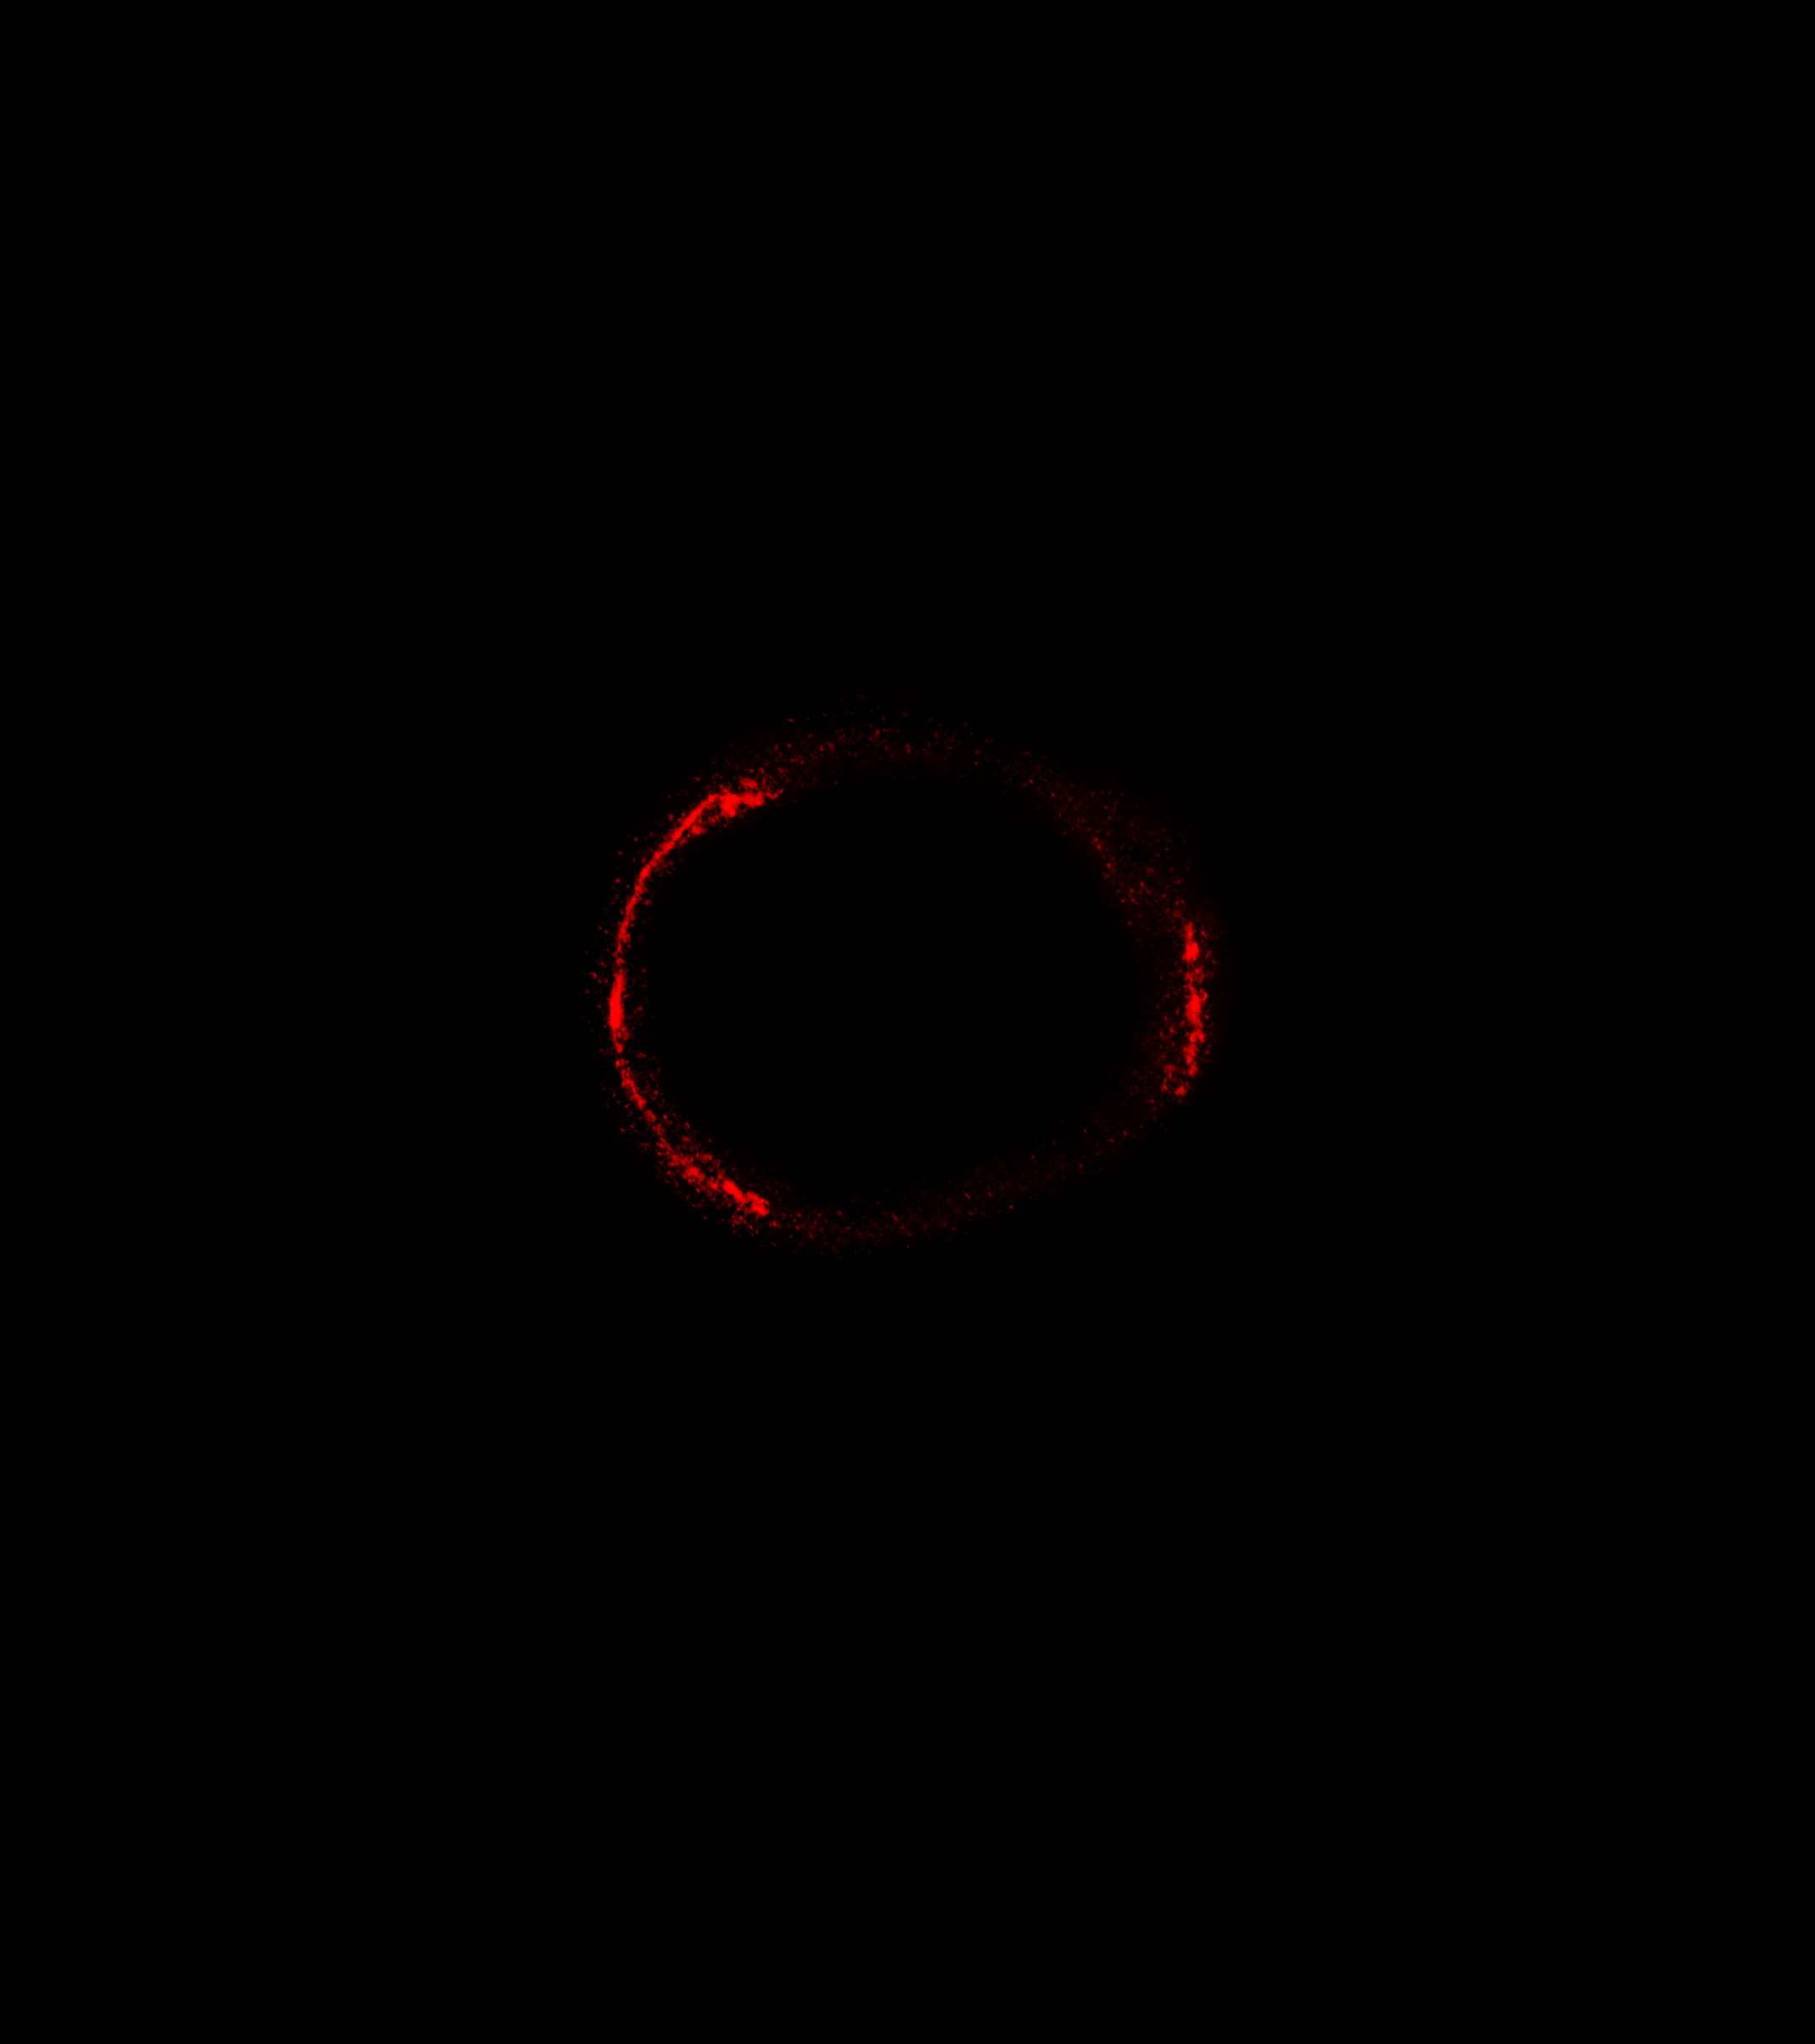

Einstein Ring in Stunning Image of SDP.81

ALMA's highest resolution image ever of an Einstein Ring reveals the dust glowing inside the distant galaxy SDP.81. The ring structure was created by a gravitational lens that distorted the view of the distant galaxy into a ring-like structure.

Credit: ALMA (NRAO/ESO/NAOJ)